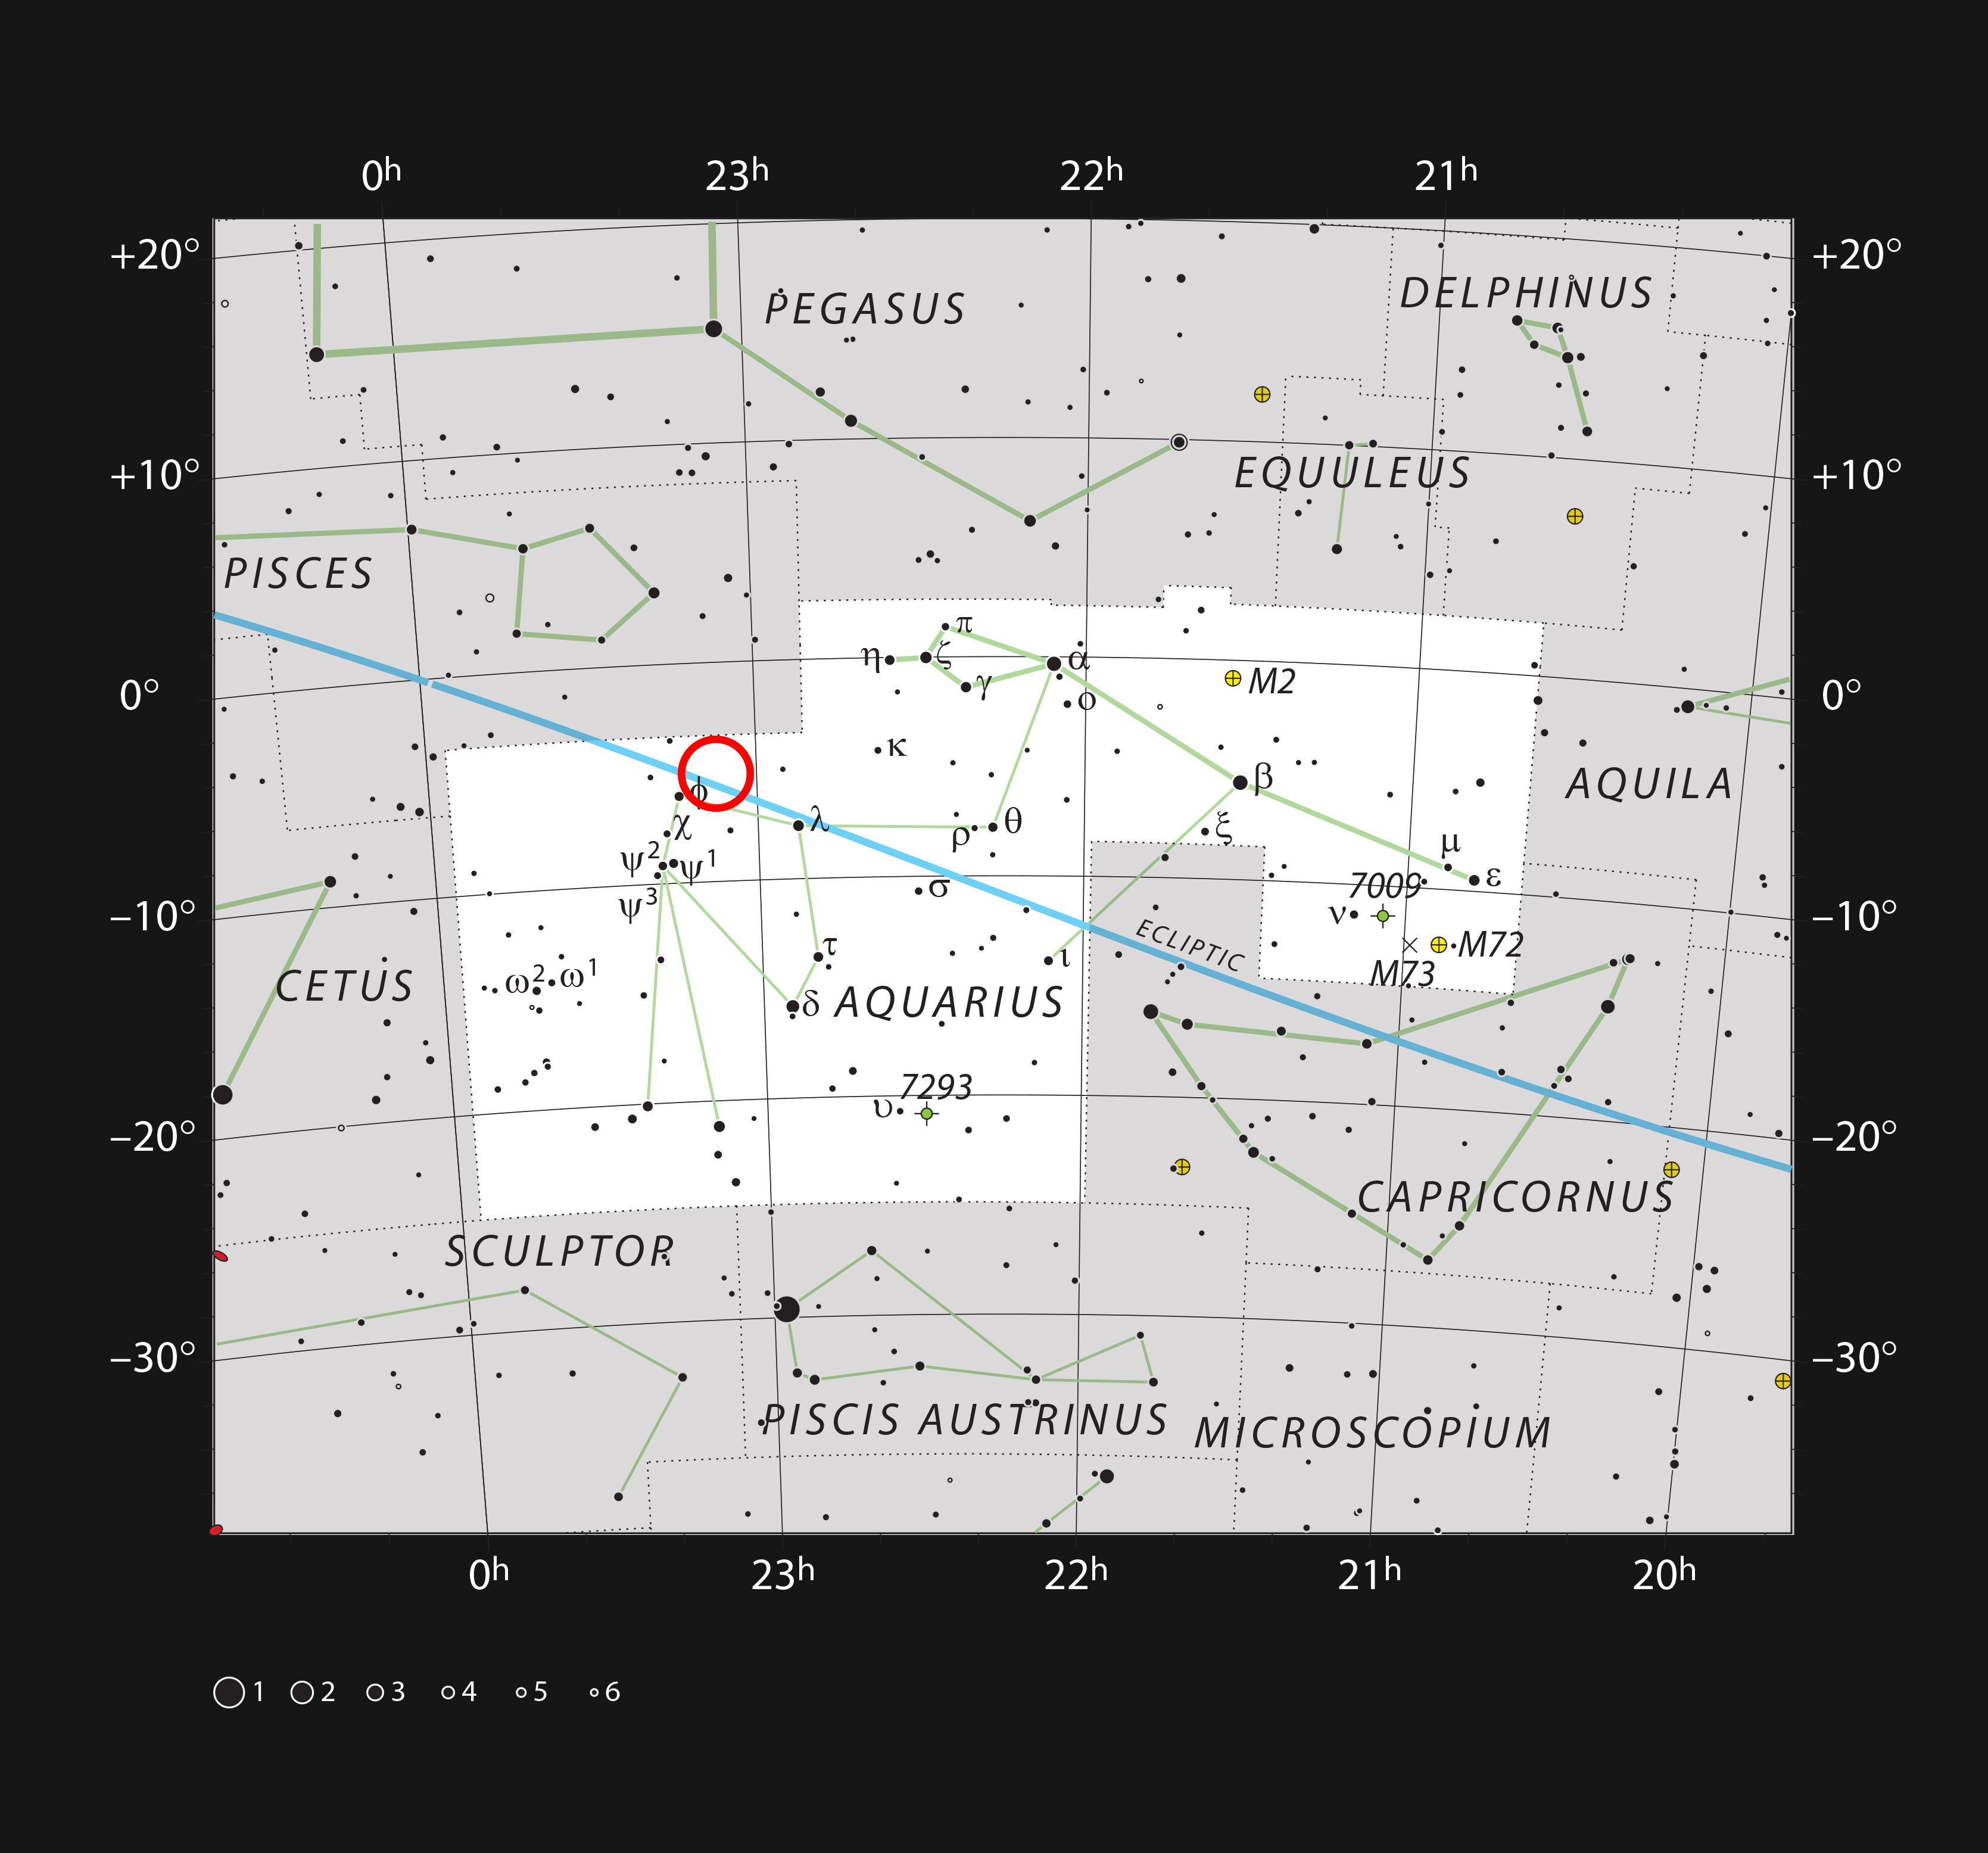

The ultracool dwarf star TRAPPIST-1 in the constellation of Aquarius

This chart shows the naked eye stars visible on a clear dark night in the sprawling constellation of Aquarius (The Water Carrier). The position of the faint and very red ultracool dwarf star TRAPPIST-1 is marked. Although it is relatively close to the Sun, it is very faint and not visible in small telescopes.

Credit: ESO/IAU and Sky & Telescope